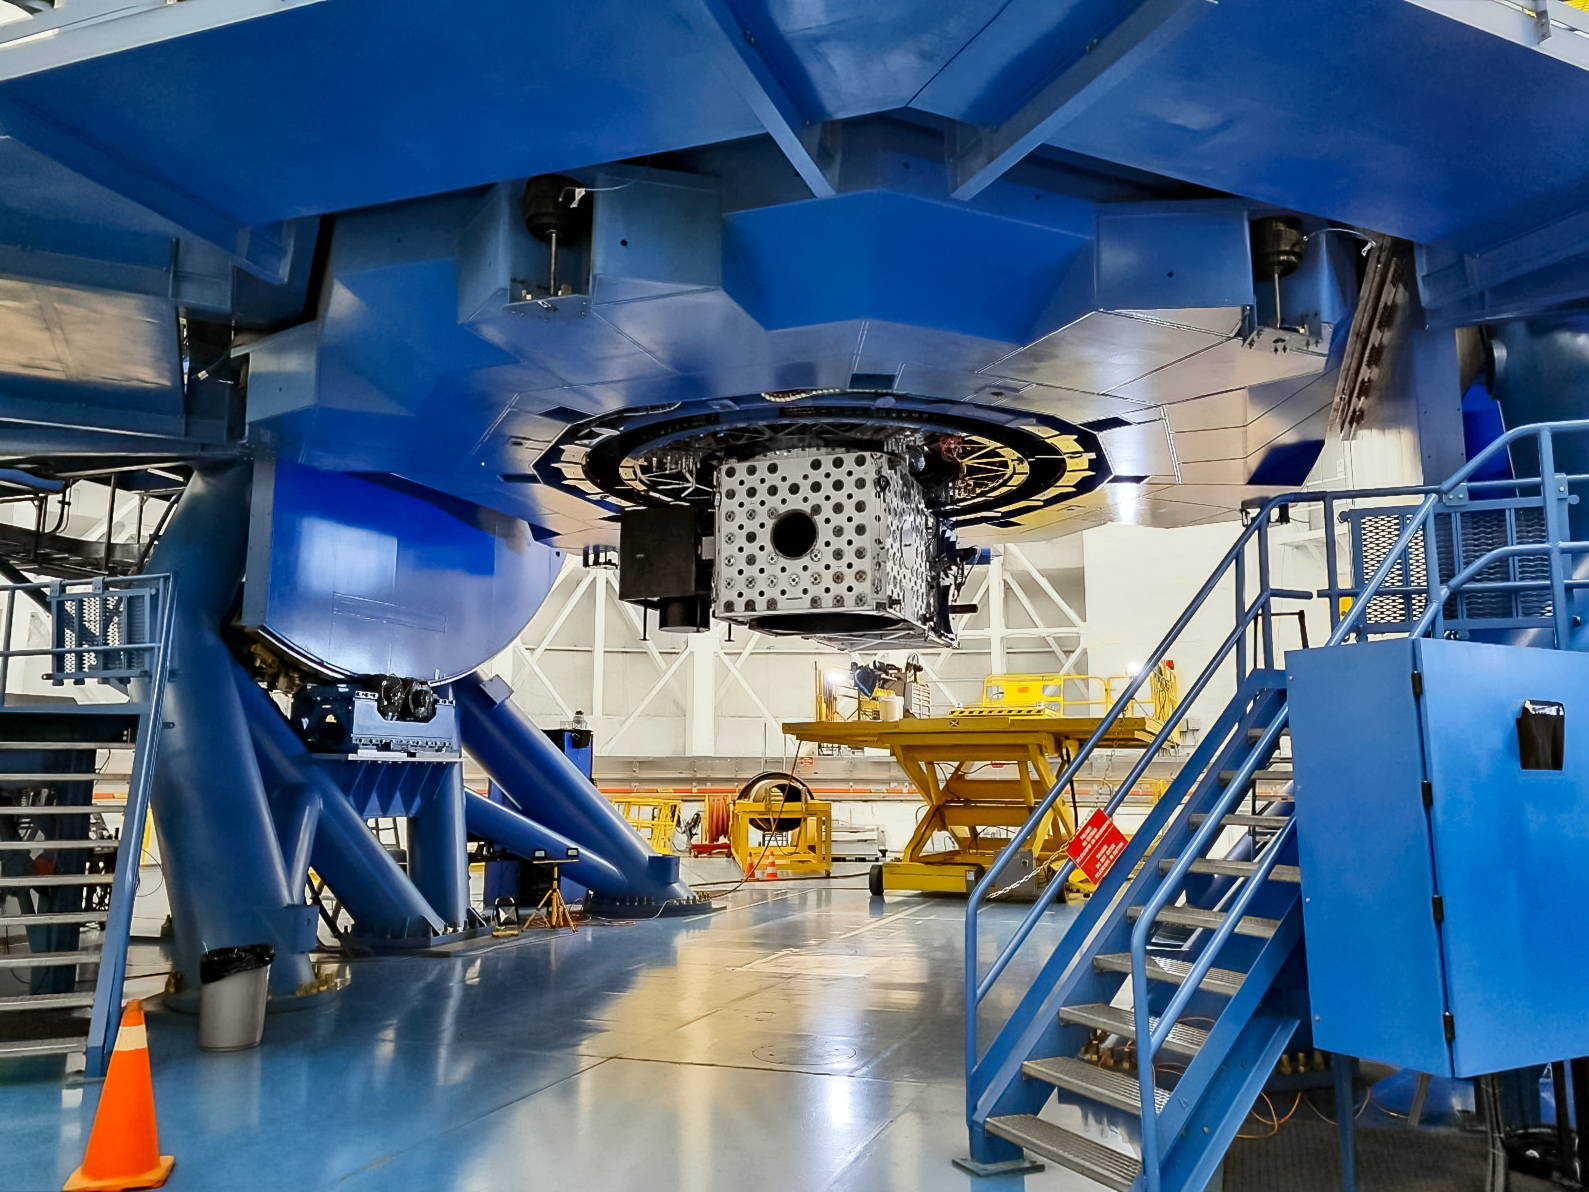

Keeping Gemini South in Good Shape

The Gemini South telescope, half of the International Gemini Observatory, had its Cassegrain wrap removed as part of a maintenance shutdown. The shutdown was focused on recoating the telescope's primary mirror as well as other critical maintenance tasks.

Credit: NOIRLab/NSF/AURA